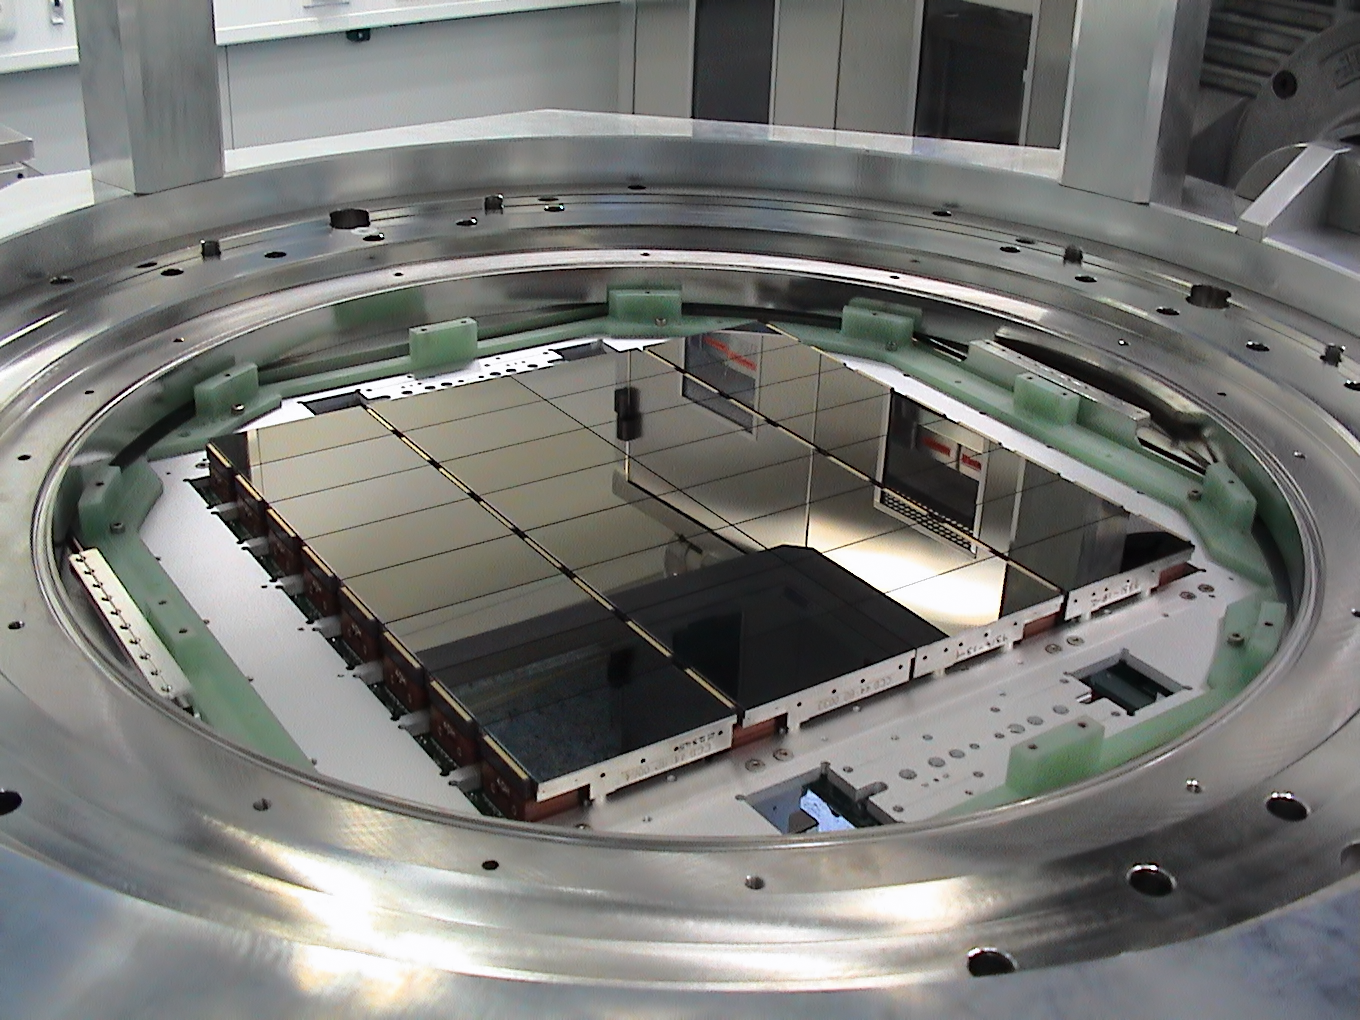

The detectors of OmegaCAM

The OmegaCAM camera lies at the heart of the VST. This view shows its 32 CCD detectors that together create 268-megapixel images. OmegaCAM was designed and built by a consortium including institutes in the Netherlands, Germany and Italy with major contributions from ESO.

Credit: ESO/INAF-VST/OmegaCAM/O. Iwert